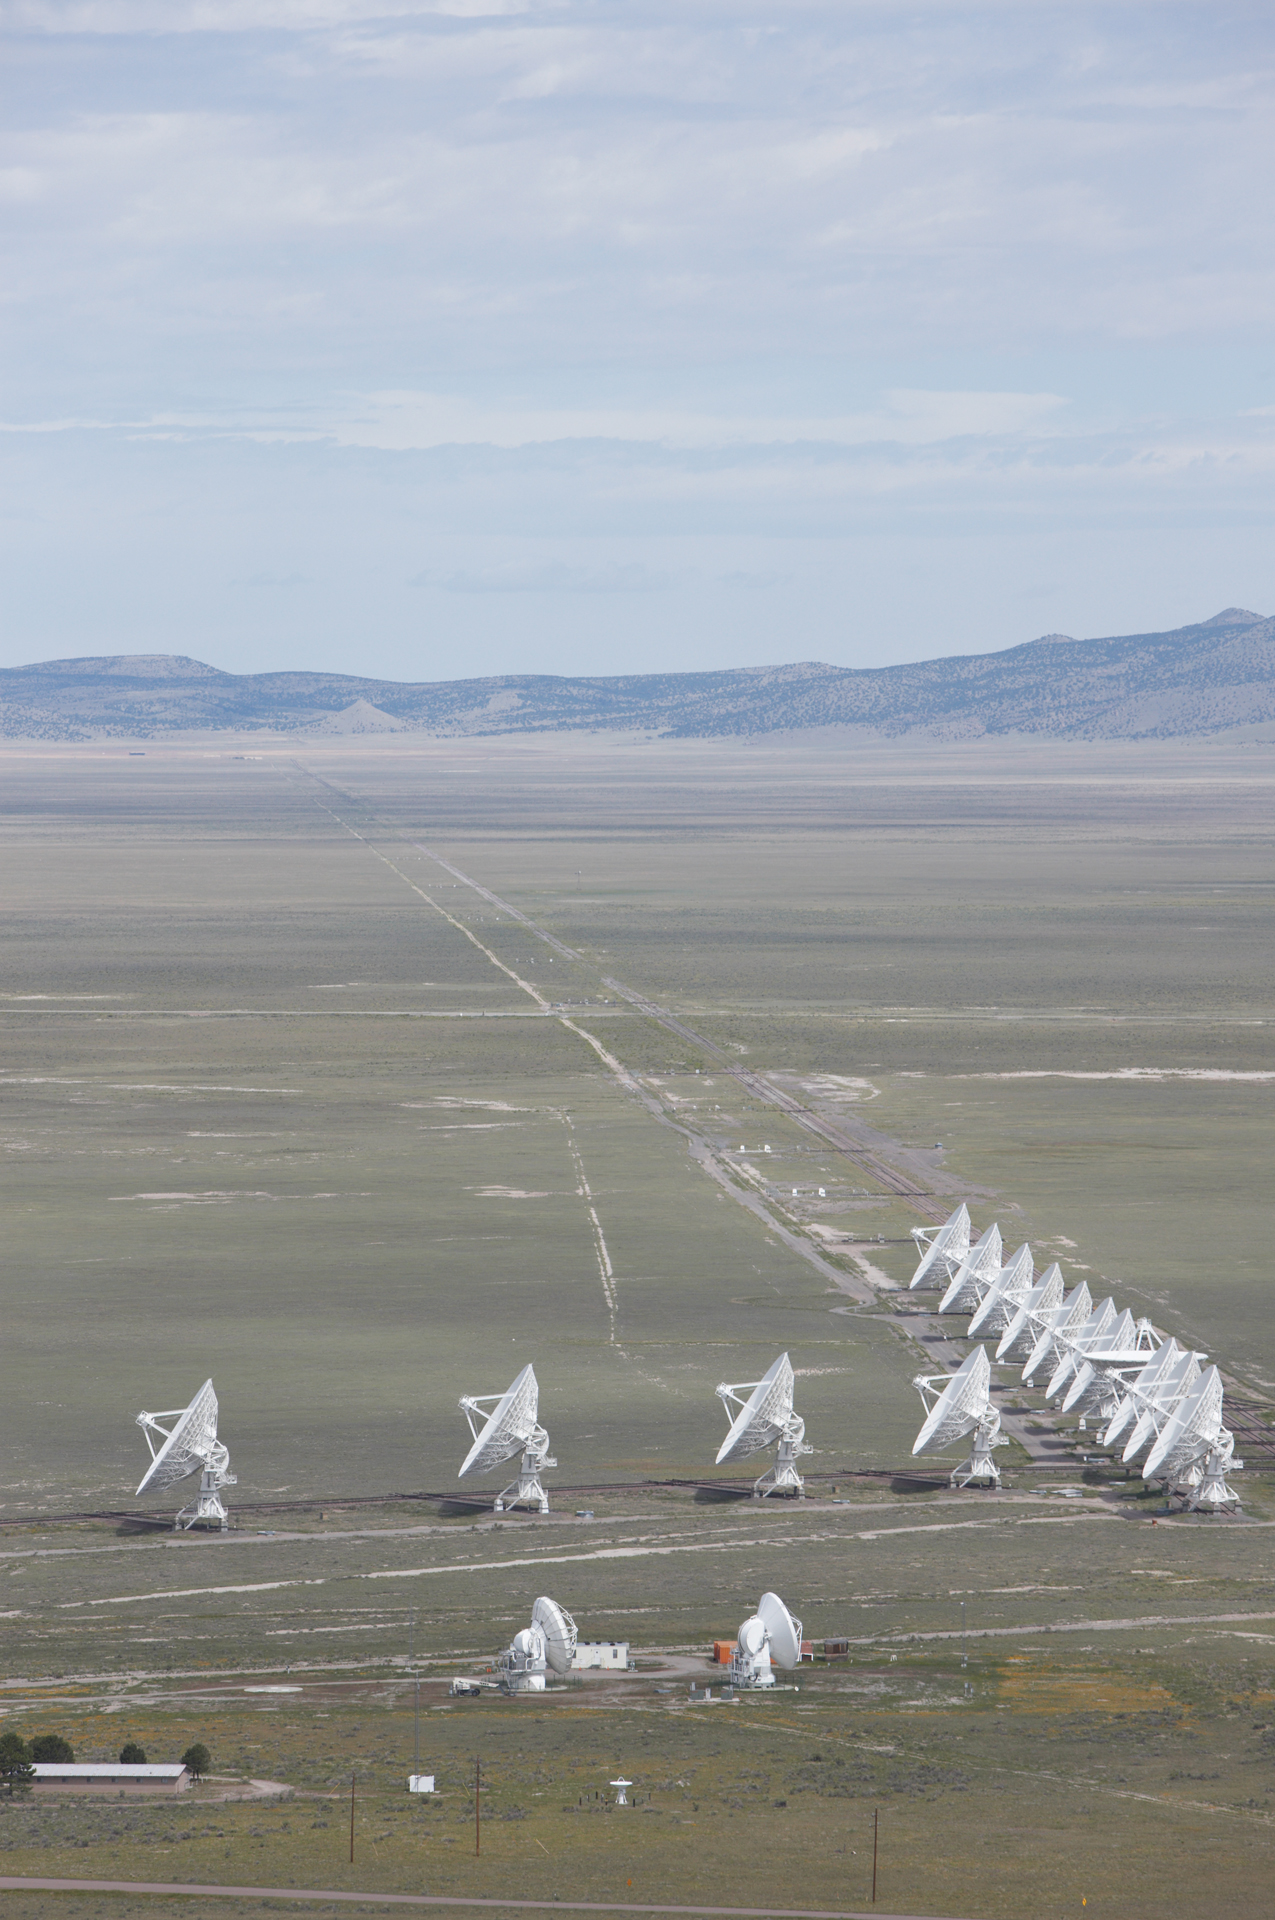

ALMA Test Facility and the VLA

Credit: NRAO/AUI/NSF